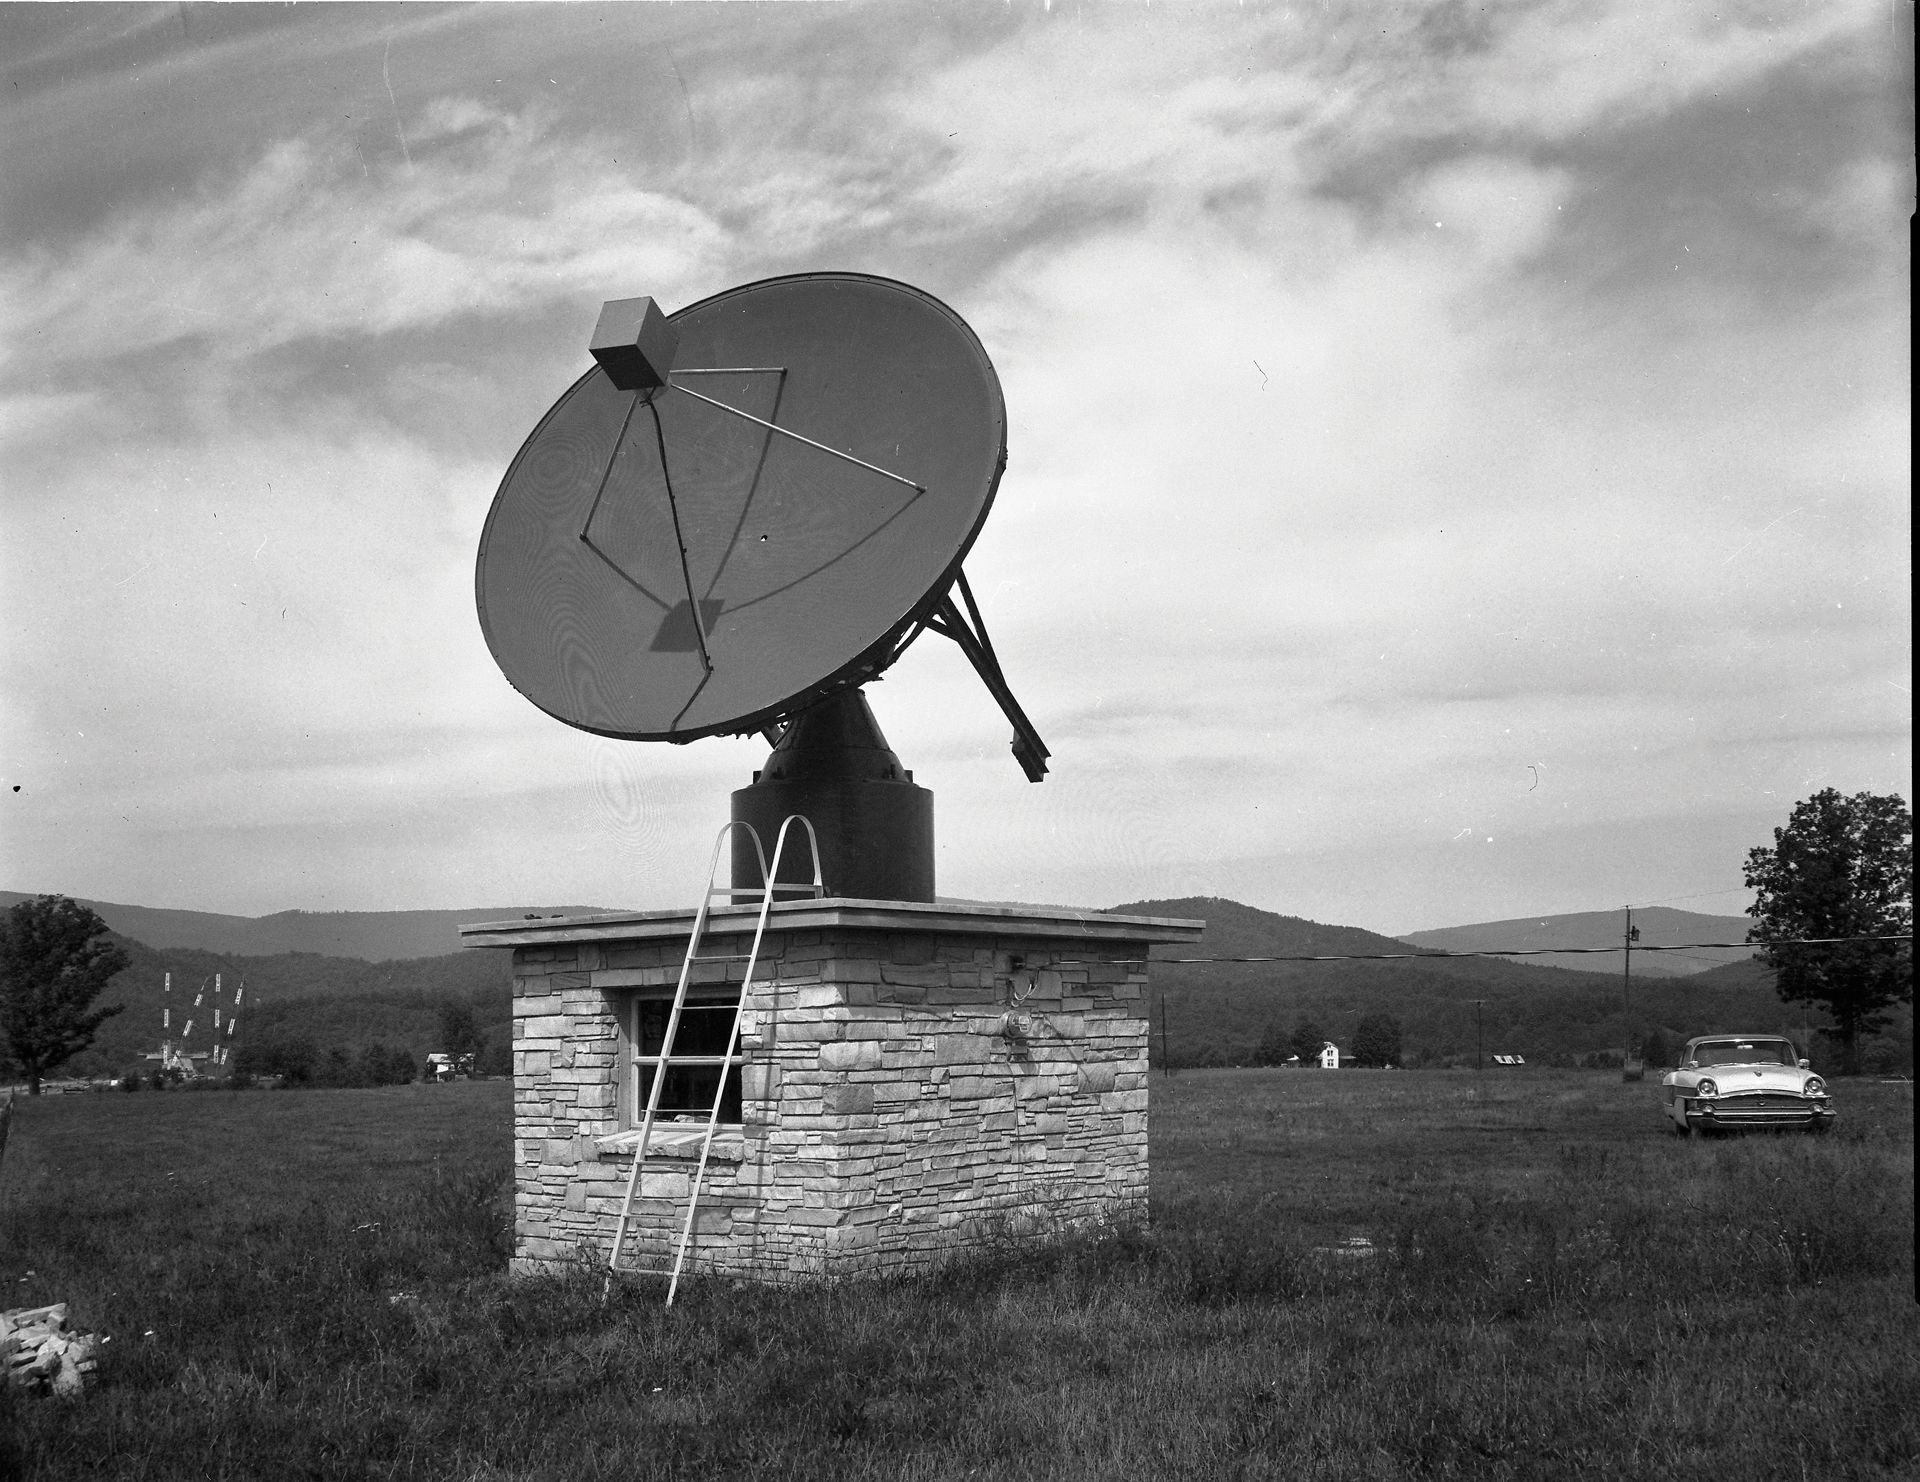

Green Bank’s first 12- foot MM-wave telescope

Our first millimeter-wave telescope was this 12-foot dish in Green Bank run by Dr. Frank Drake. The small stone building underneath held the telescope’s control equipment.

Credit: NRAO/AUI/NSF